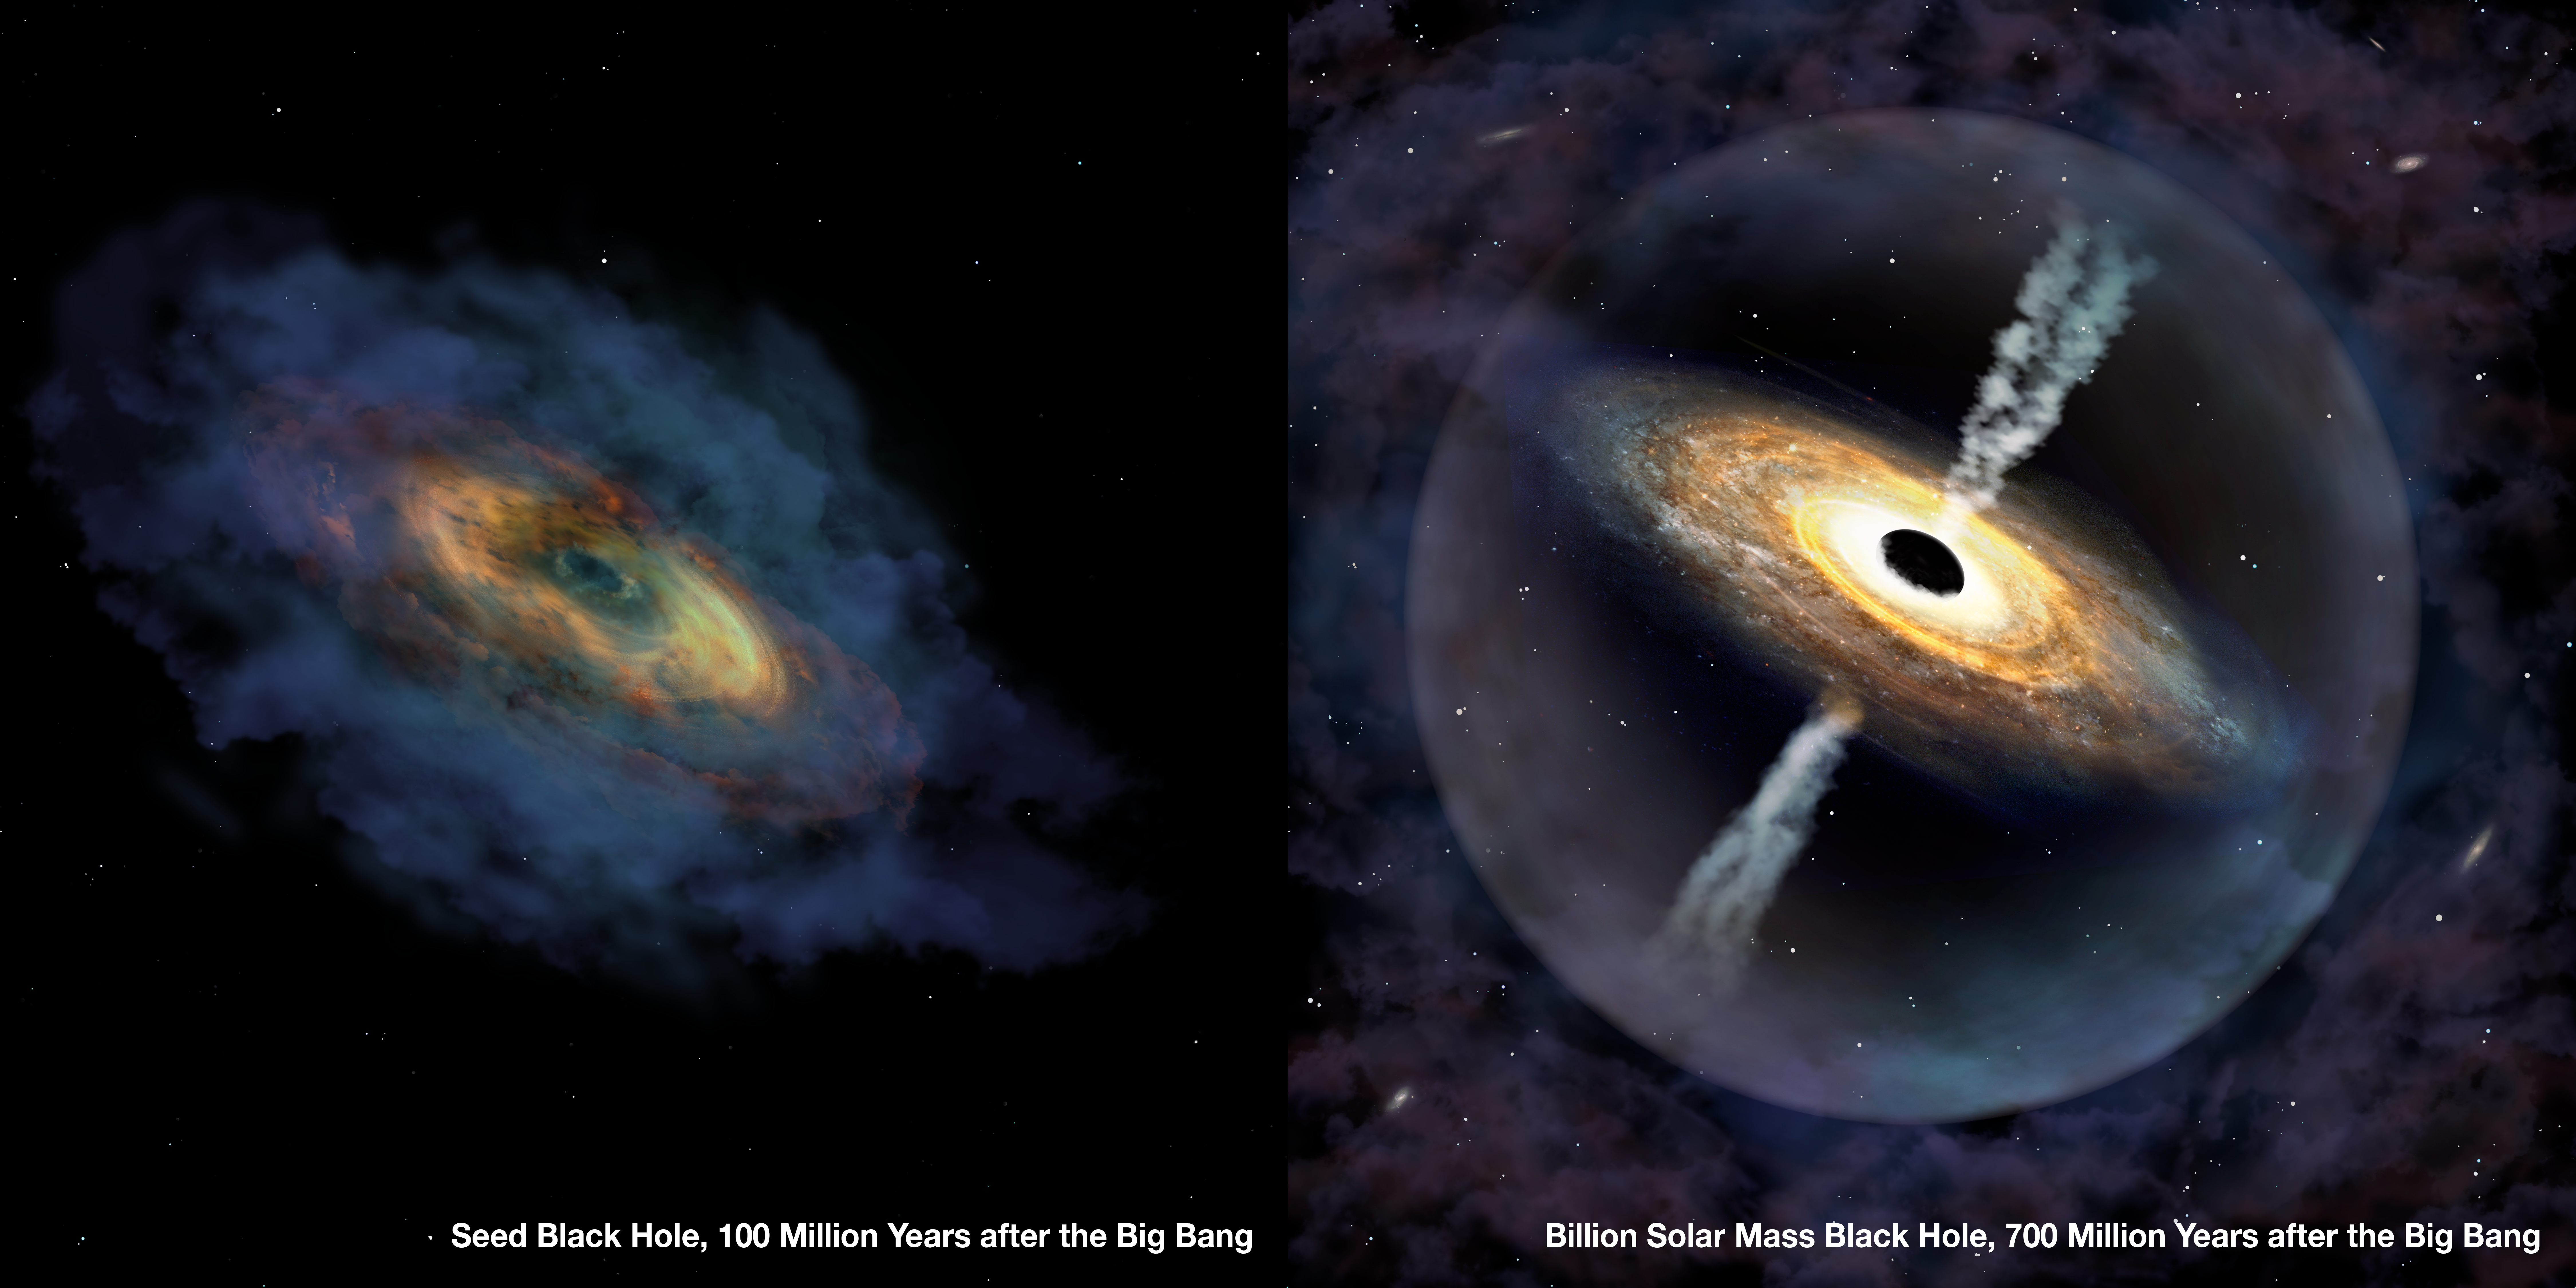

Billion Solar Mass Black Hole

An artist’s impression of the quasar Pōniuāʻena. Astronomers discovered this, the second most distant quasar ever found, using the international Gemini Observatory and Cerro Tololo Inter-American Observatory (CTIO), Programs of NSF NOIRLab. It is the first quasar to receive an indigenous Hawaiian name.

Credit: International Gemini Observatory/NOIRLab/NSF/AURA/P. Marenfeld